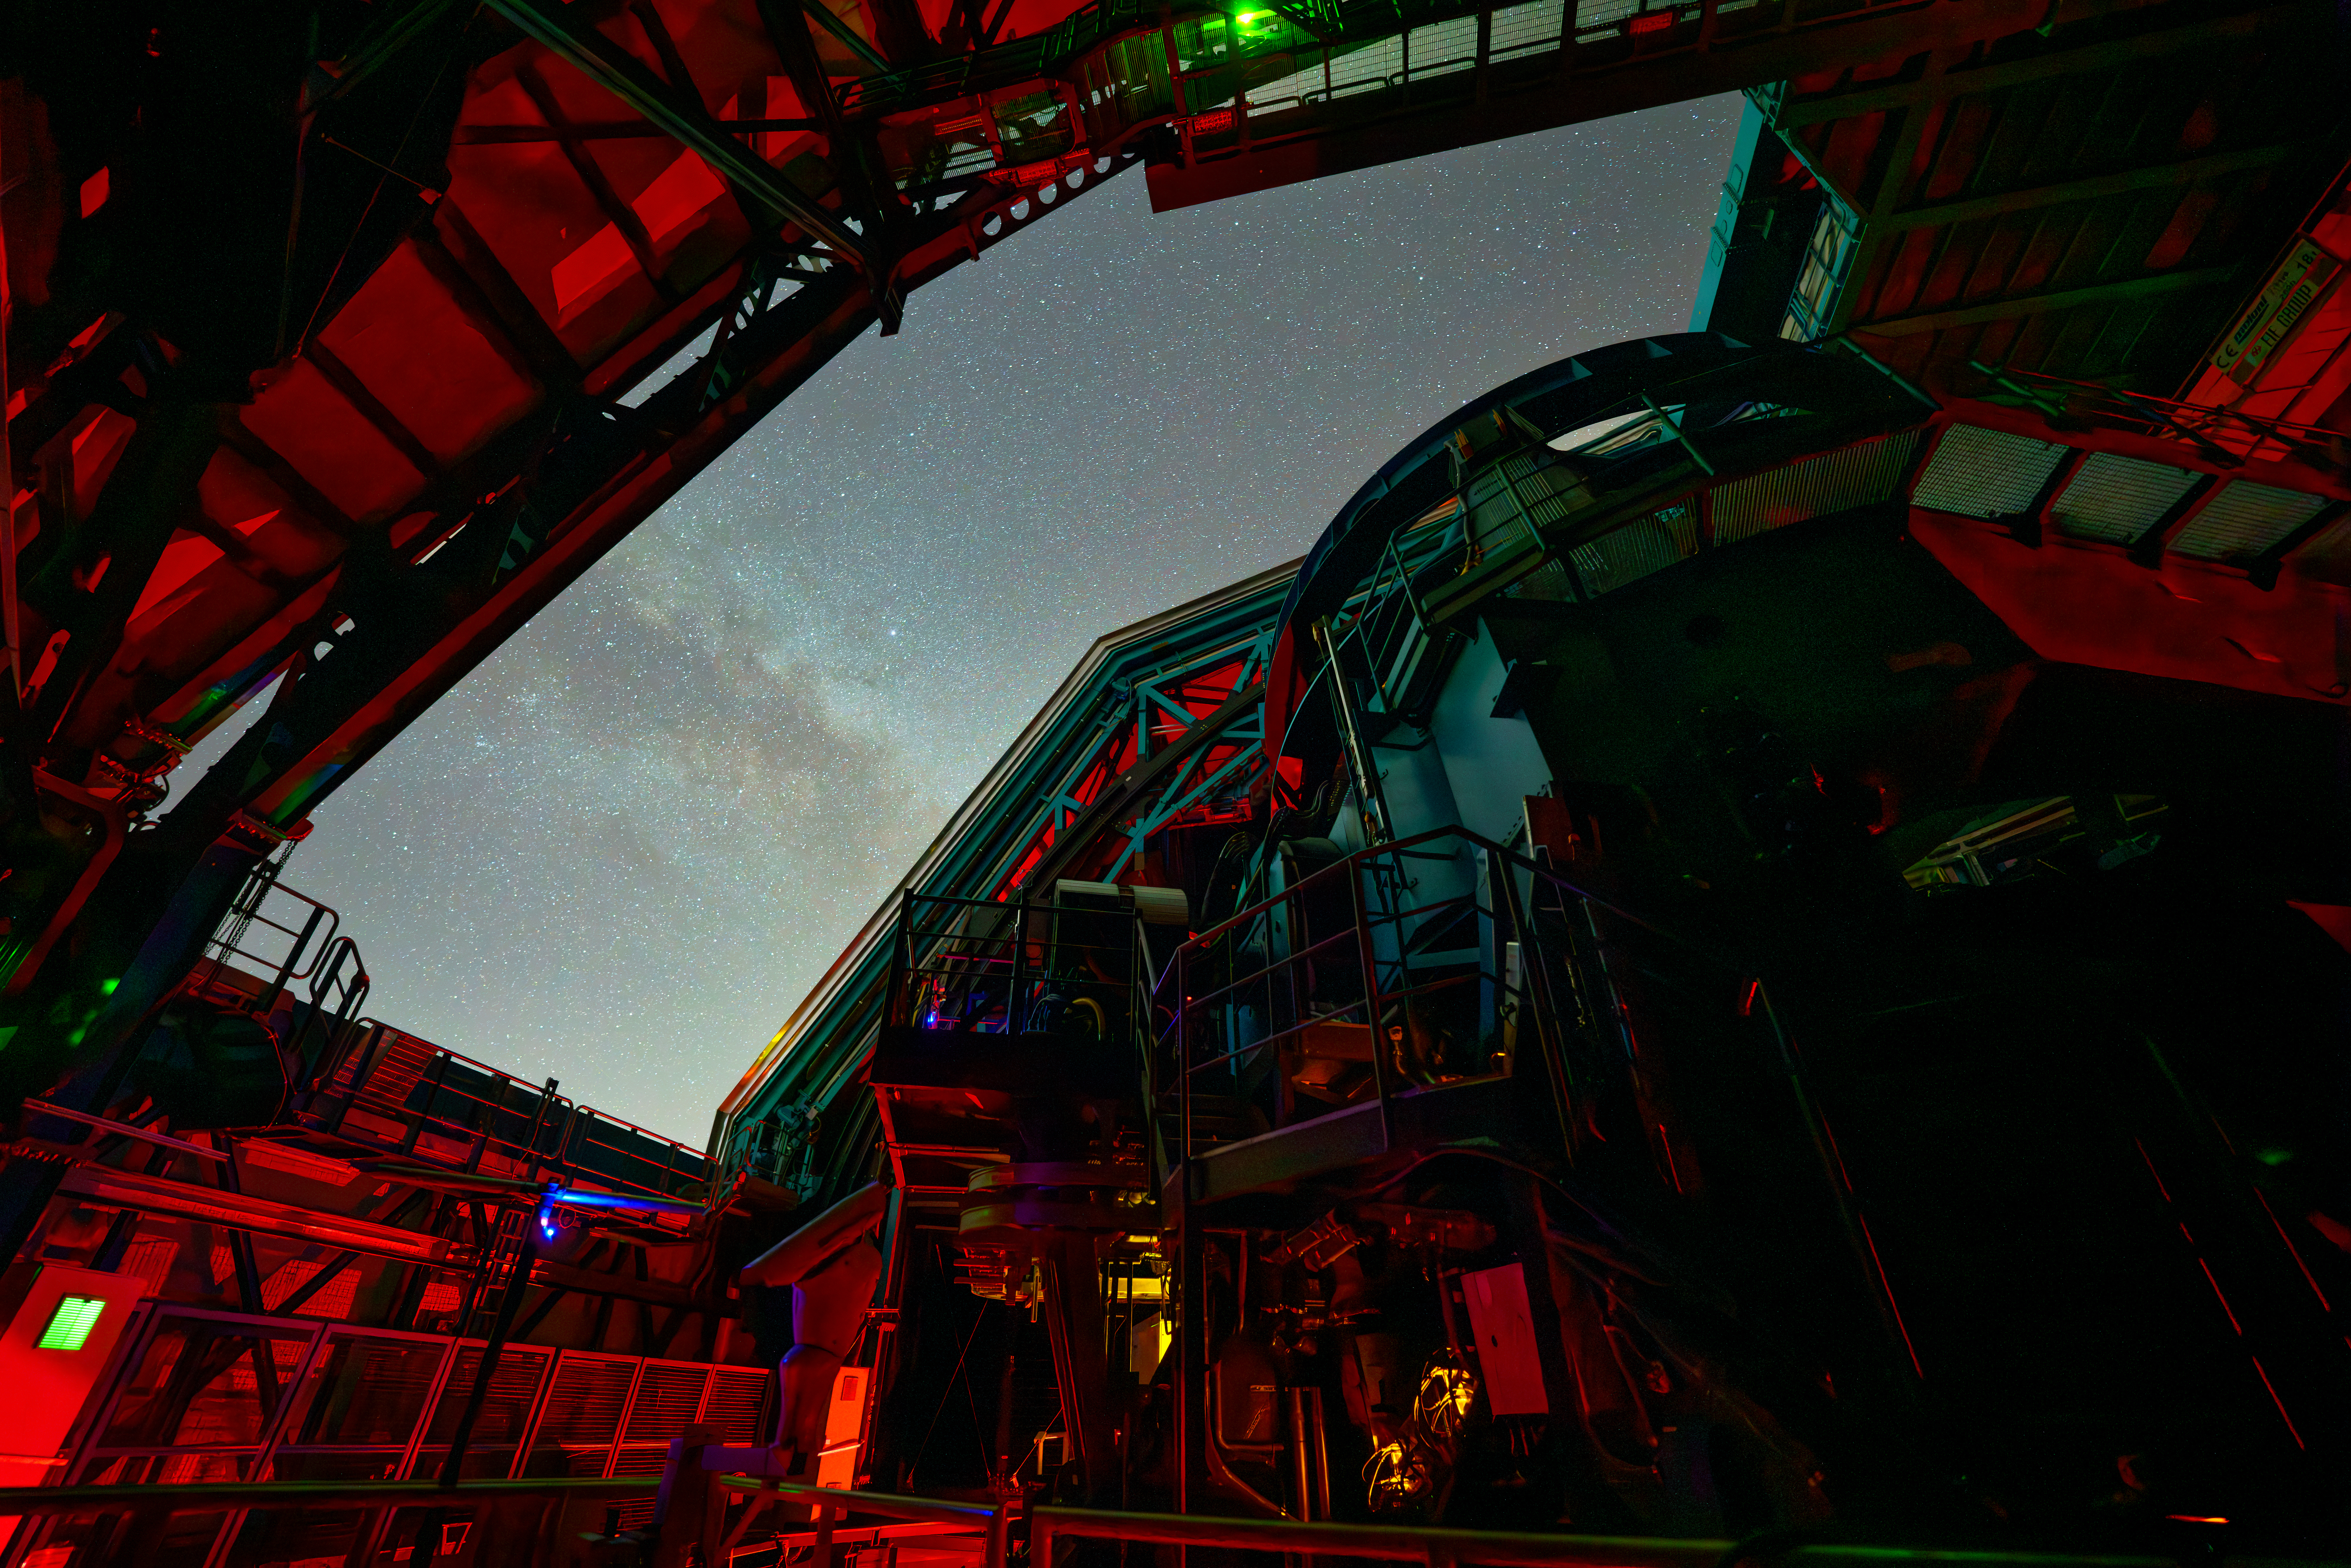

Rubin Commissioning Camera On-sky

This photo shows Rubin's Simonyi Survey Telescope taking on-sky observations with the 144-megapixel test camera called the Commissioning Camera on the night of 24 October 2024.

Credit: RubinObs/NOIRLab/SLAC/NSF/DOE/AURA/H. Stockebrand